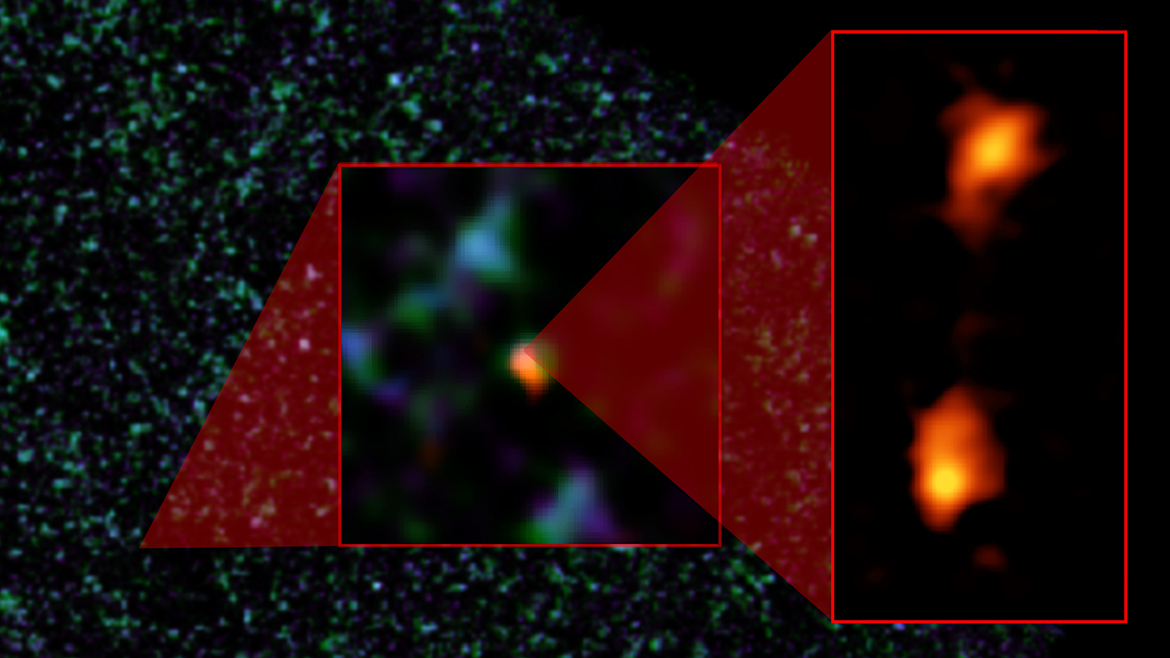

Composite image of ADFS galaxy pair

Composite image of ADFS galaxy pair. The background image is from ESA's Herschel Space Observatory. The object was then detected by ESO's Atacama Pathfinder EXperiment (APEX) telescope (middle image). ALMA (right) was able to identify two galaxies: ADFS-27N (for North) and ADFS-27S (for South). The starbursting galaxies are about 12.8 billion light-years from Earth and destined to merge into a single, massive galaxy.

Credit: NRAO/AUI/NSF, B. Saxton; ESA Herschel; ESO APEX; ALMA (ESO/NAOJ/NRAO); D. Riechers